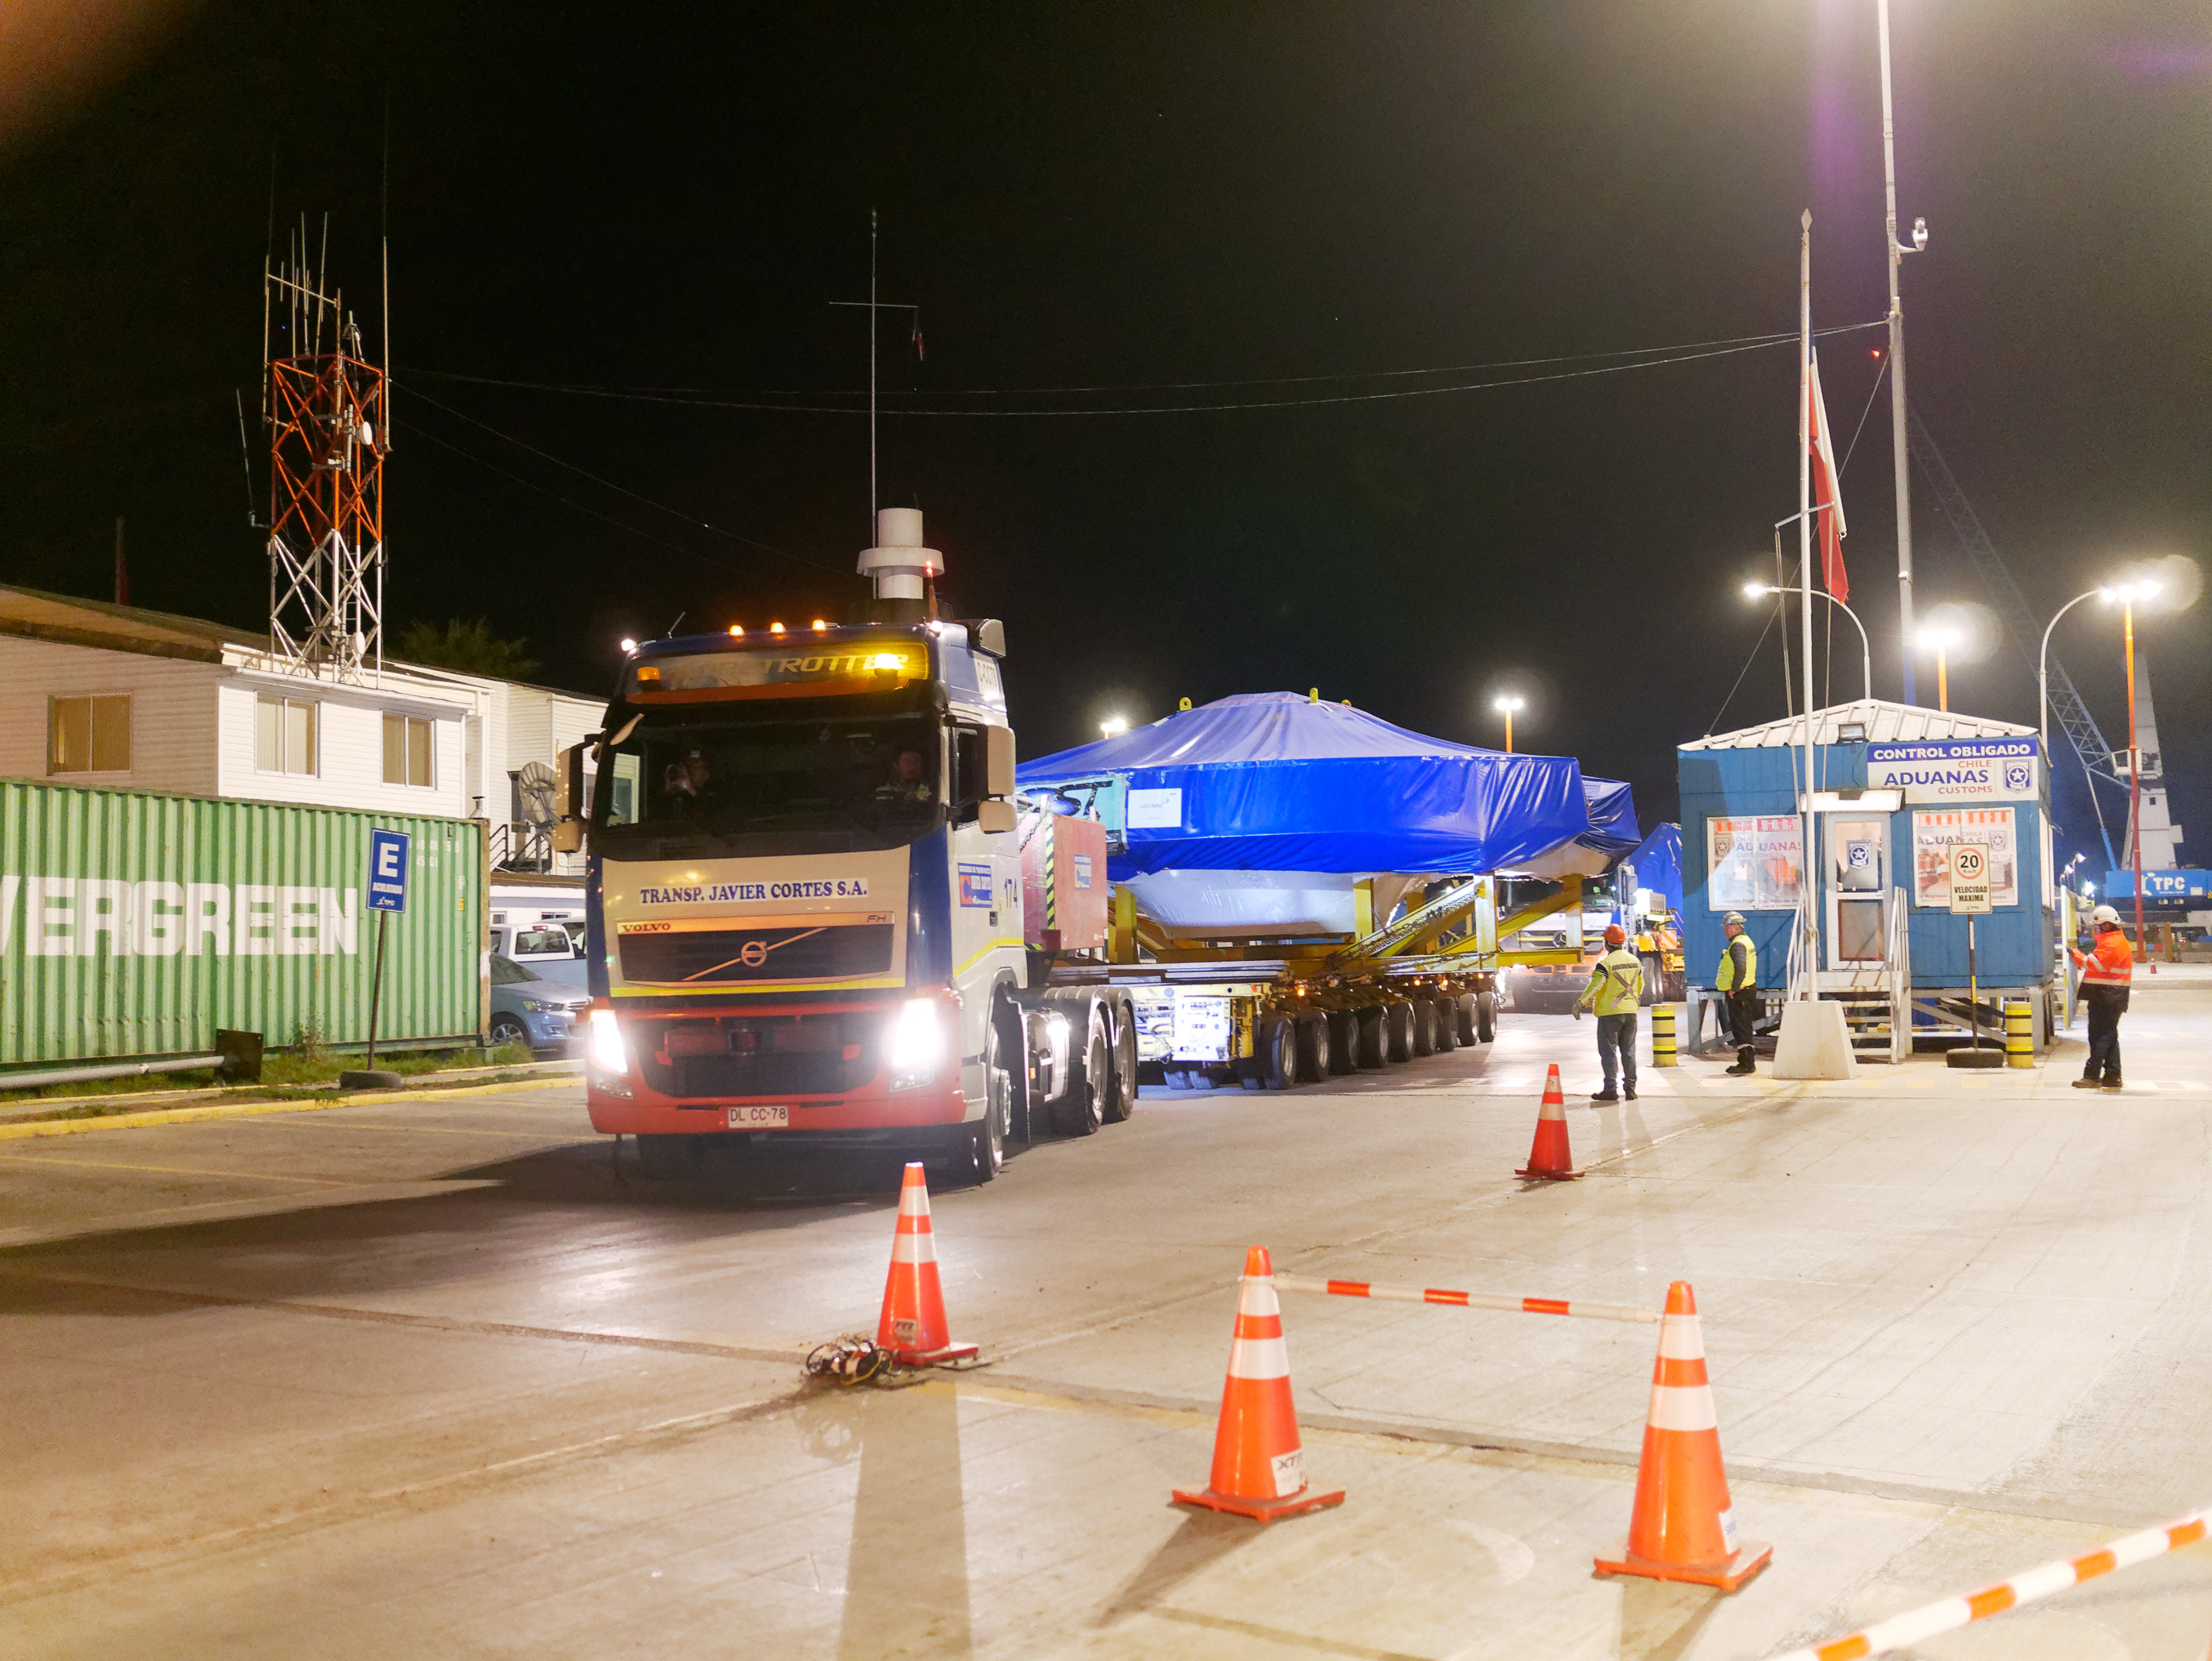

TMA Arrival and Transport

The LSST Telescope Mount Assembly (TMA) was built in Spain and shipped to Chile in August, 2019 on a ship named Lisa Auerbach. In Spain, the huge structure was disassembled into more than 25 individual pieces for transport; each piece was wrapped in sturdy vinyl to protect it during shipping. The ship arrived in Coquimbo in early September, and the TMA cargo was unloaded and transported to the summit on a fleet of specialized transport vehicles operated by Javier Cortes S.A.

Credit: Rubin Observatory/NSF/AURA